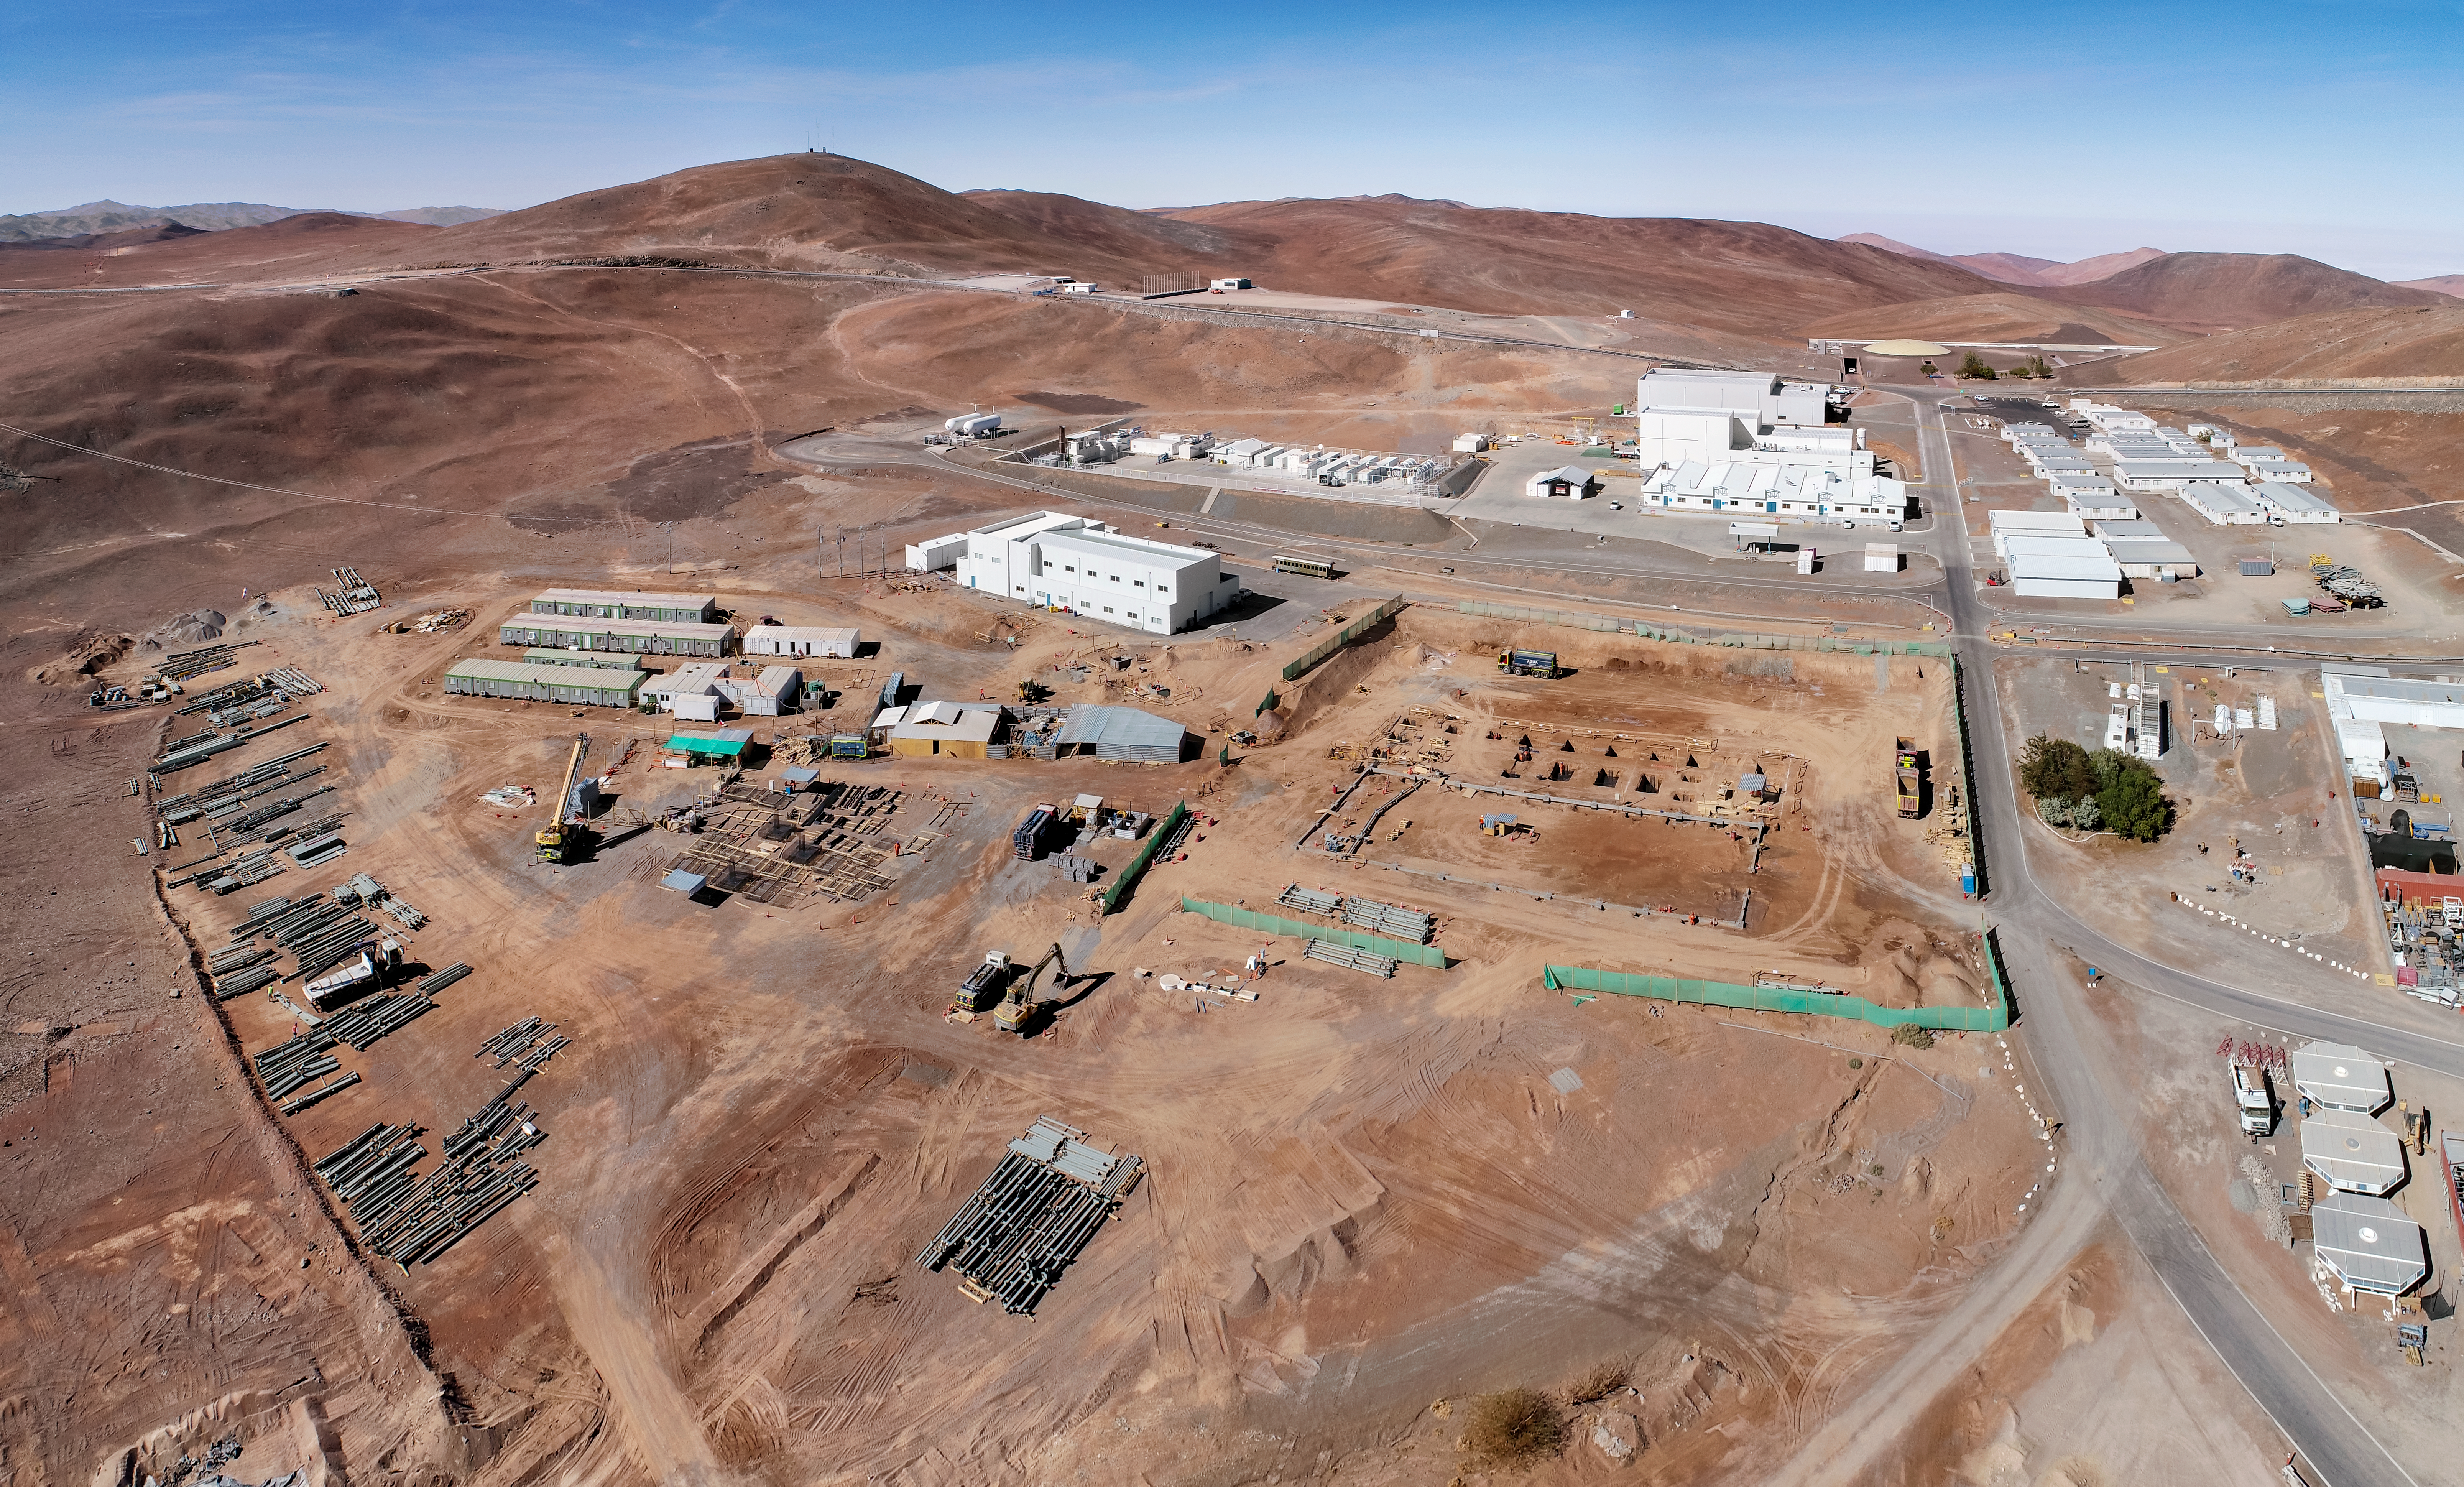

ELT Technical Facility in the mountains

The site of the ELT Technical Facility on Cerro Paranal, a 2600-metre high mountain south of Antofagasta, Chile. This site, established in 2018, will serve as an initial assembly place for the mirrors of the ELT, as well as providing facilities for their maintenance.

Credit: G. Hüdepohl (atacamaphoto.com)/ESO